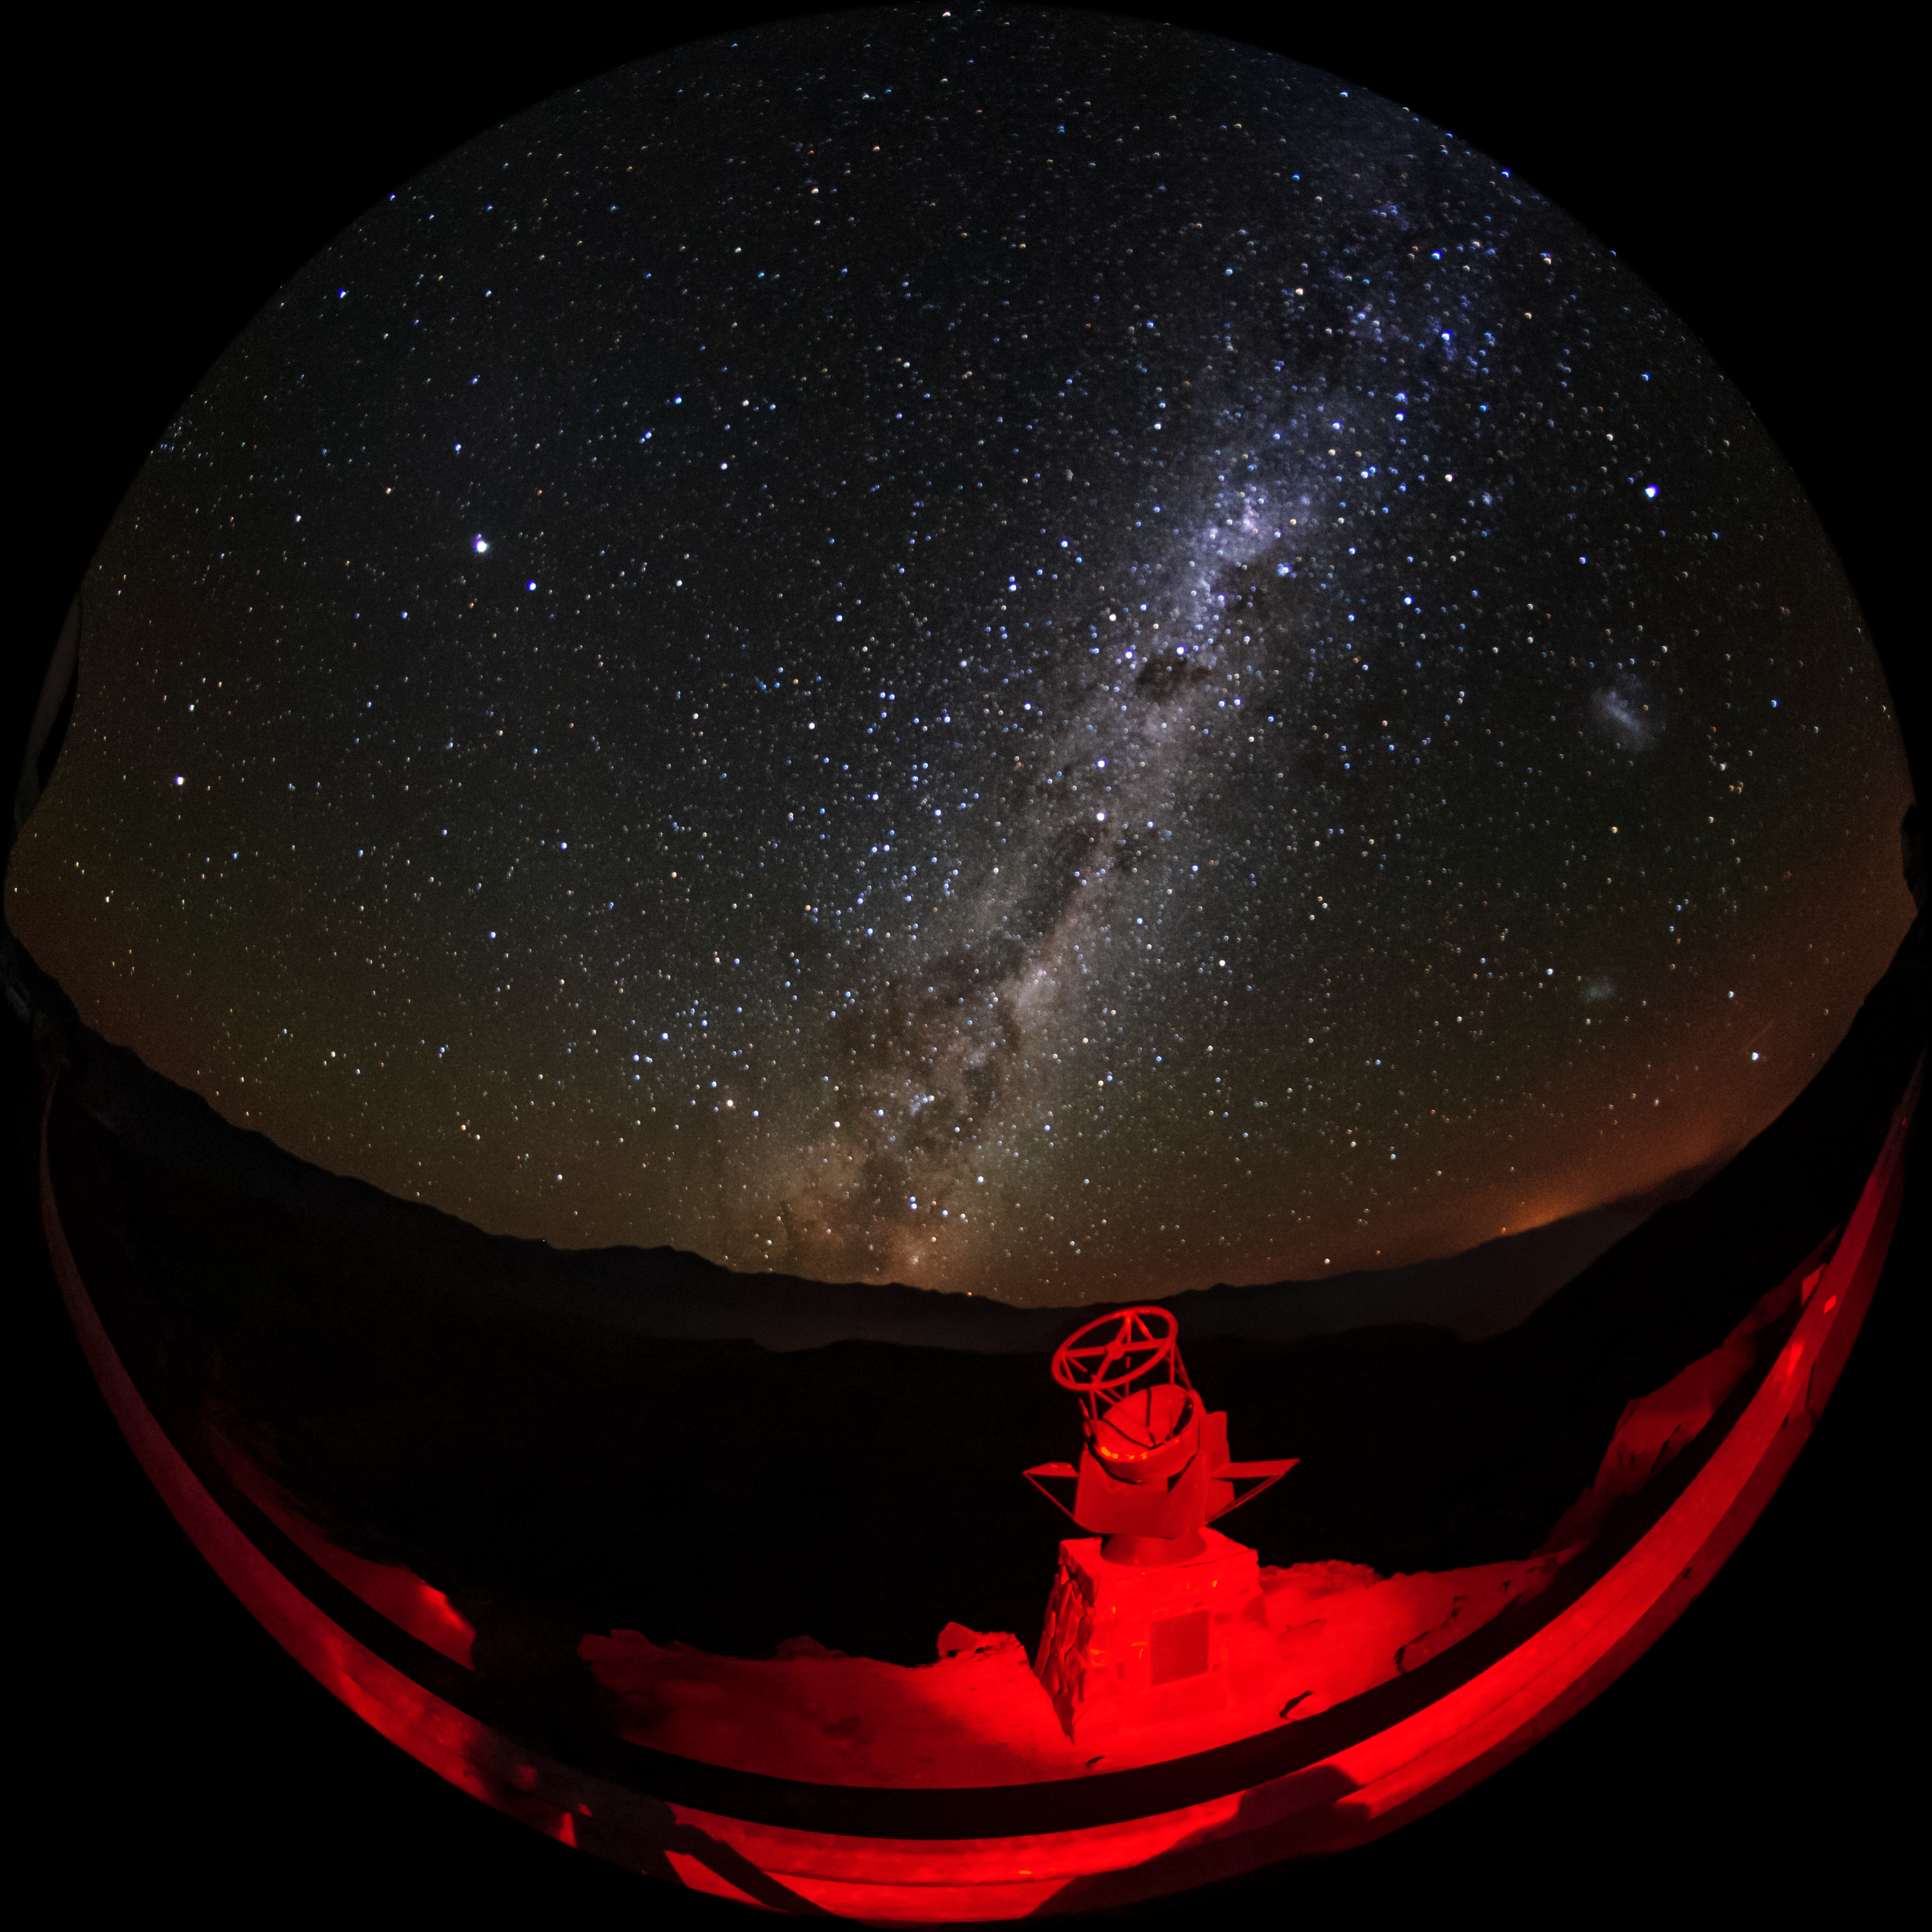

A Gateway to Cerro Pachón

This small sculpture of a telescope sits on the road up to Cerro Pachón, and the Milky Way can be seen above it in this photo.

Credit: International Gemini Observatory/NOIRLab/NSF/AURA/M. Paredes